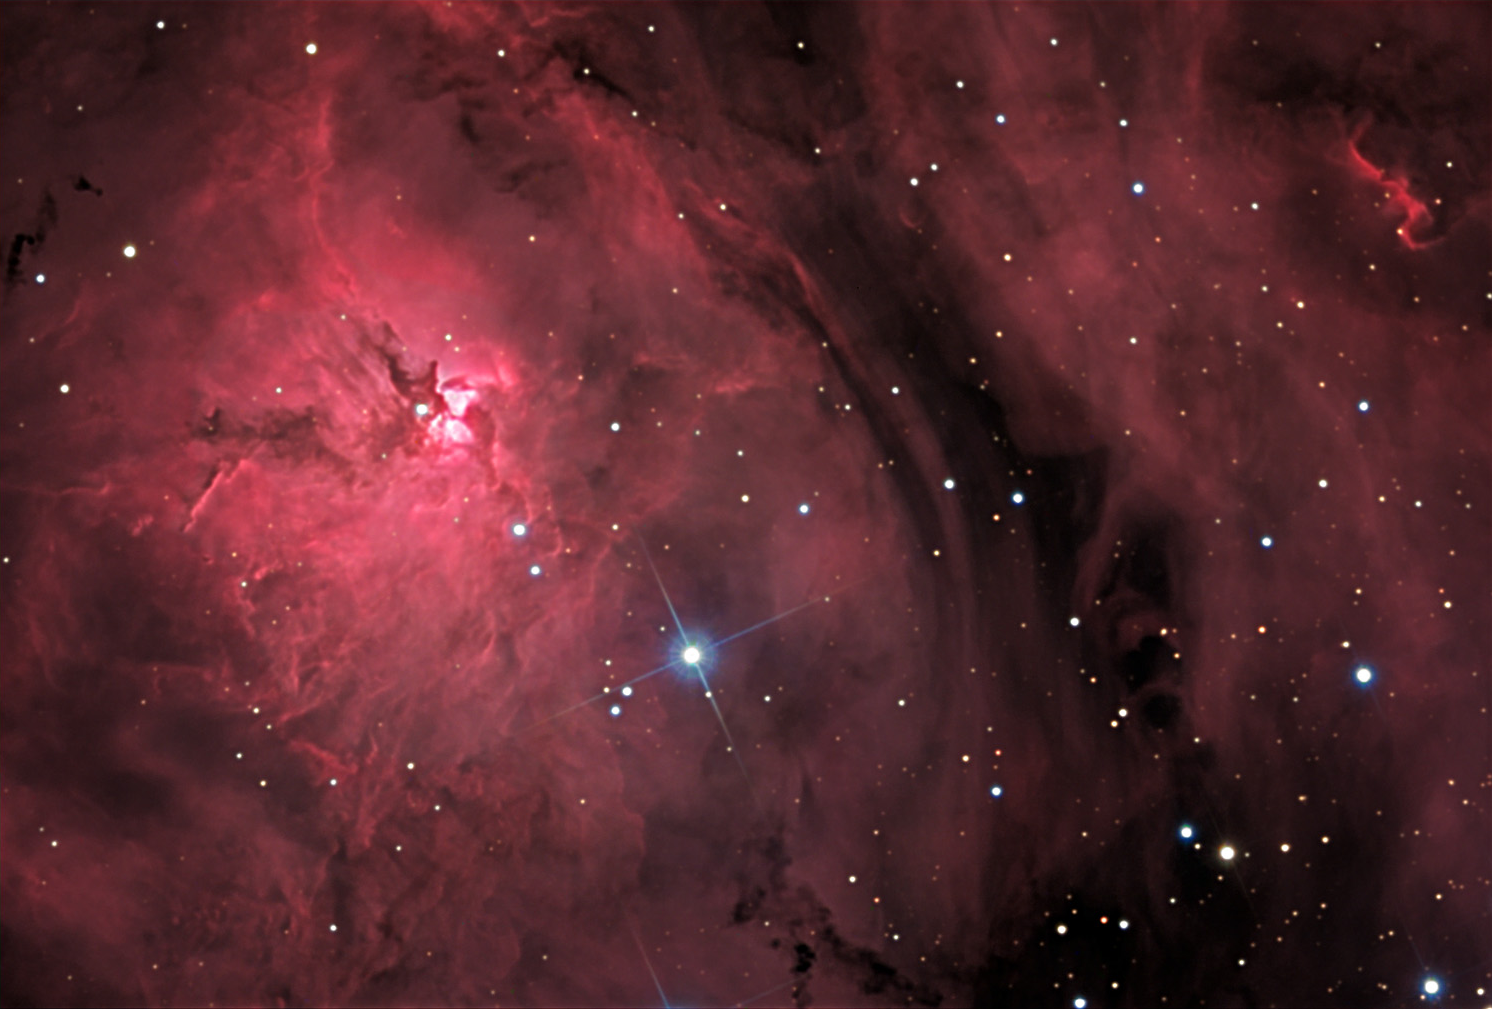

M8: Lagoon Nebula

M8, the Lagoon Nebula, is a tremendous star forming region in our galaxy. Under dark skies it is easily seen with the unaided eye just above the "teapot" (spout) asterism of Sagittarius. A view through a small telescope (with the eye) shows the milky glow of nebulosity pervades the entire field. A star cluster, NGC 6530, highlights how star formation is proceeding in this cloud. A few of NGC 6530's stars can been seen in the bottom right of this image, but most of it is just outside the field to the right.CCD images like this hint at the turbulent activity of the gases in the cloud. As stars form, they create strong stellar winds (and radiation) that heat and churn their surrounding natal material. Shown here is a particularly dense part of M8 with an "hour-glass" like shape. This hour-glass is the brightest part of the nebula left of the dark rift (Lagoon?) that divides the nebula. The star next to the hourglass is called Herschel 36 and it is most responsible for all of the activity in this area. The hour-glass structure itself spans a little more than a lightyear across in the longest dimension. At this scale, our solar system would be about 1/1000th of a pixel.

This image was taken as part of Advanced Observing Program (AOP) program at Kitt Peak Visitor Center during 2014.

Credit: KPNO/NOIRLab/NSF/AURA/Jack Harvey and Tom Doughtery/Adam Block